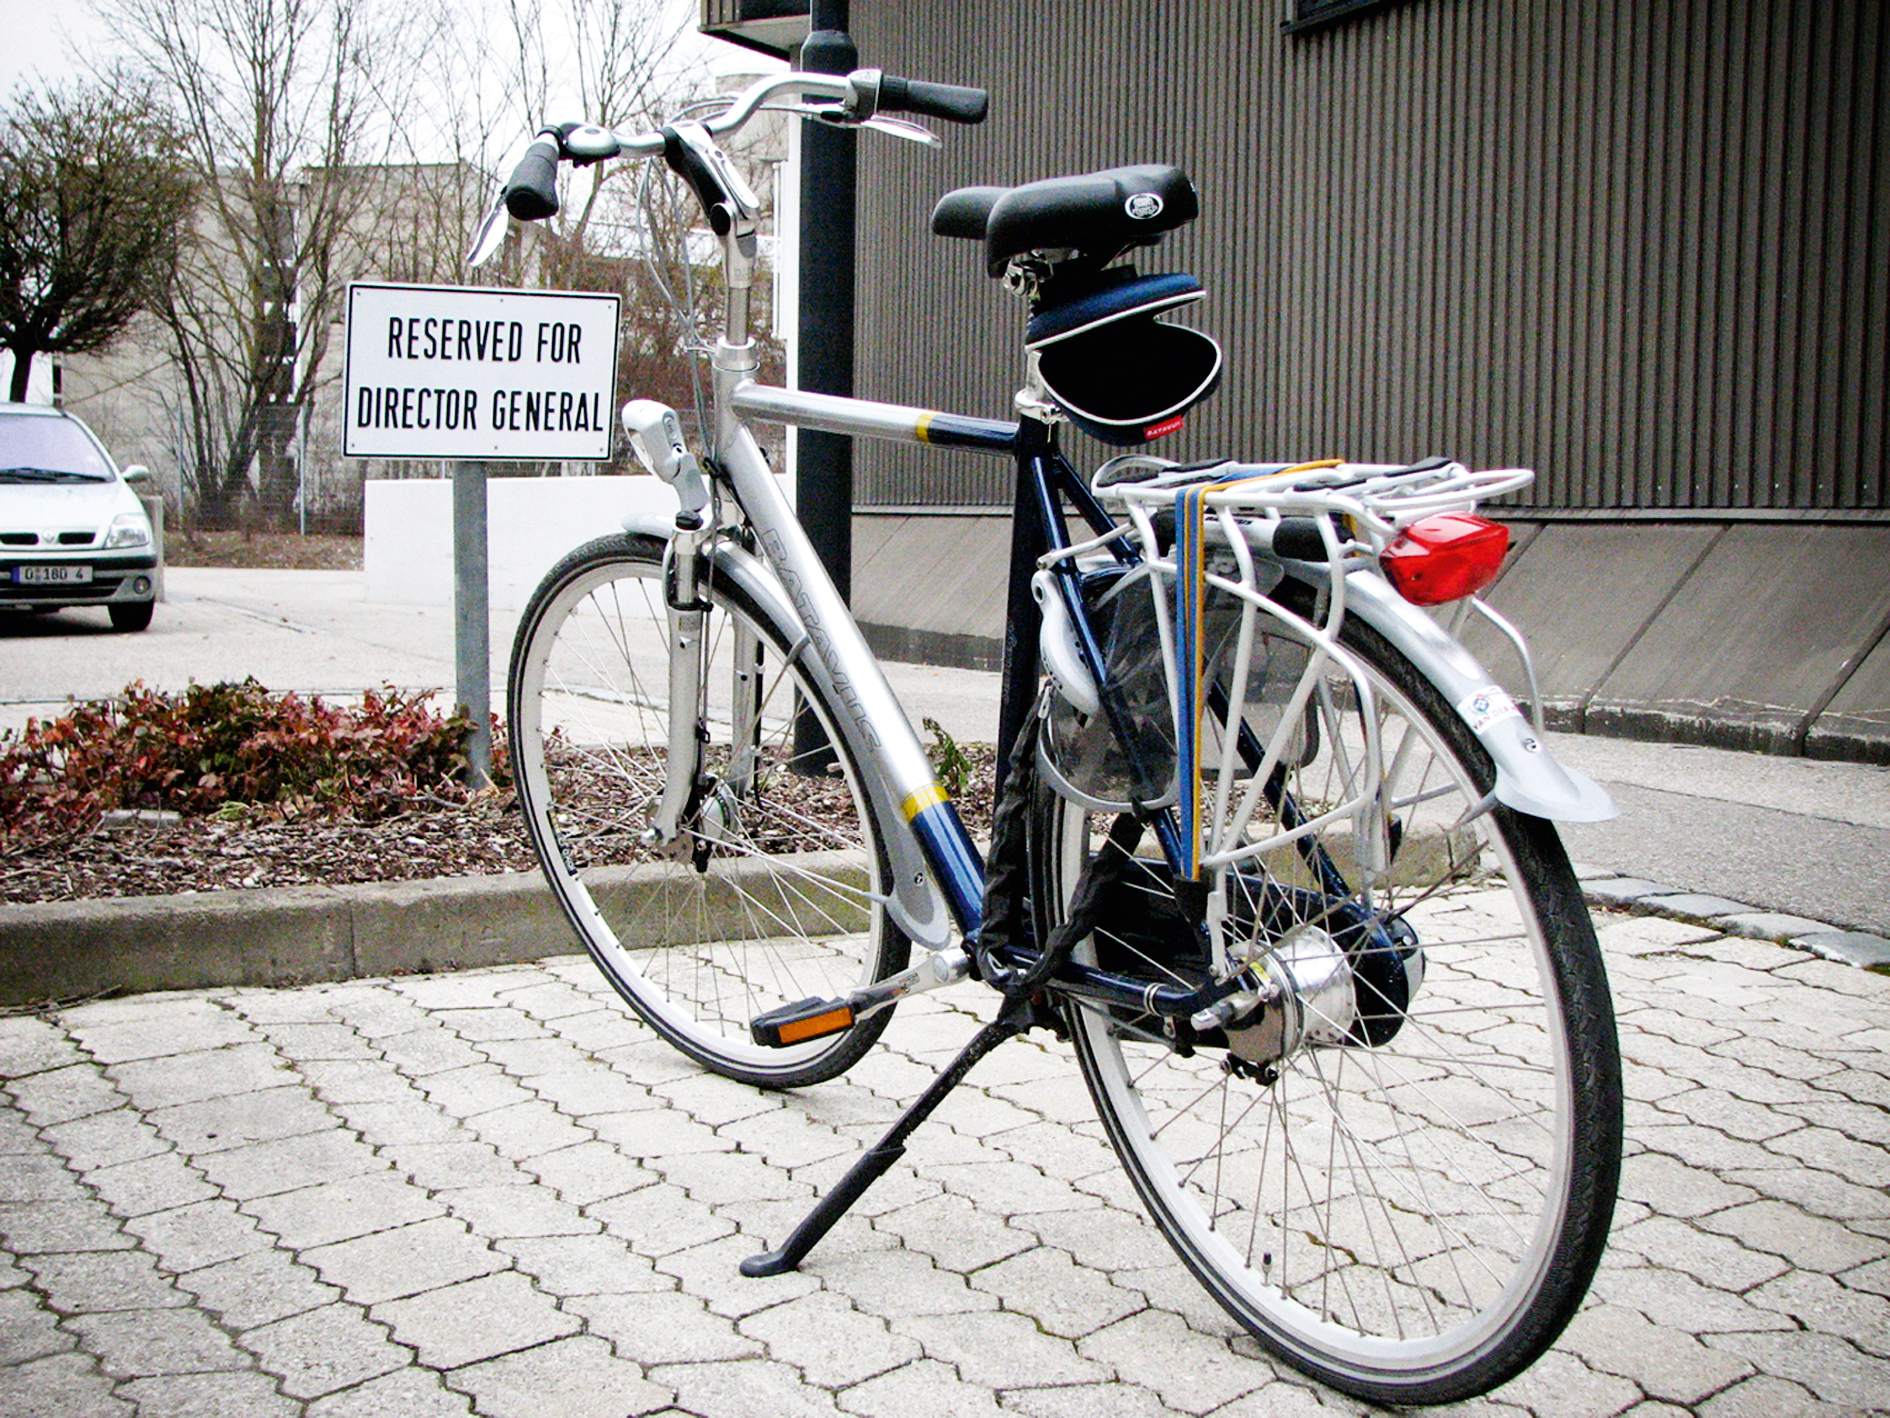

ESO Director General bike

The parking spot booked for ESO's Director General.

Credit: ESO